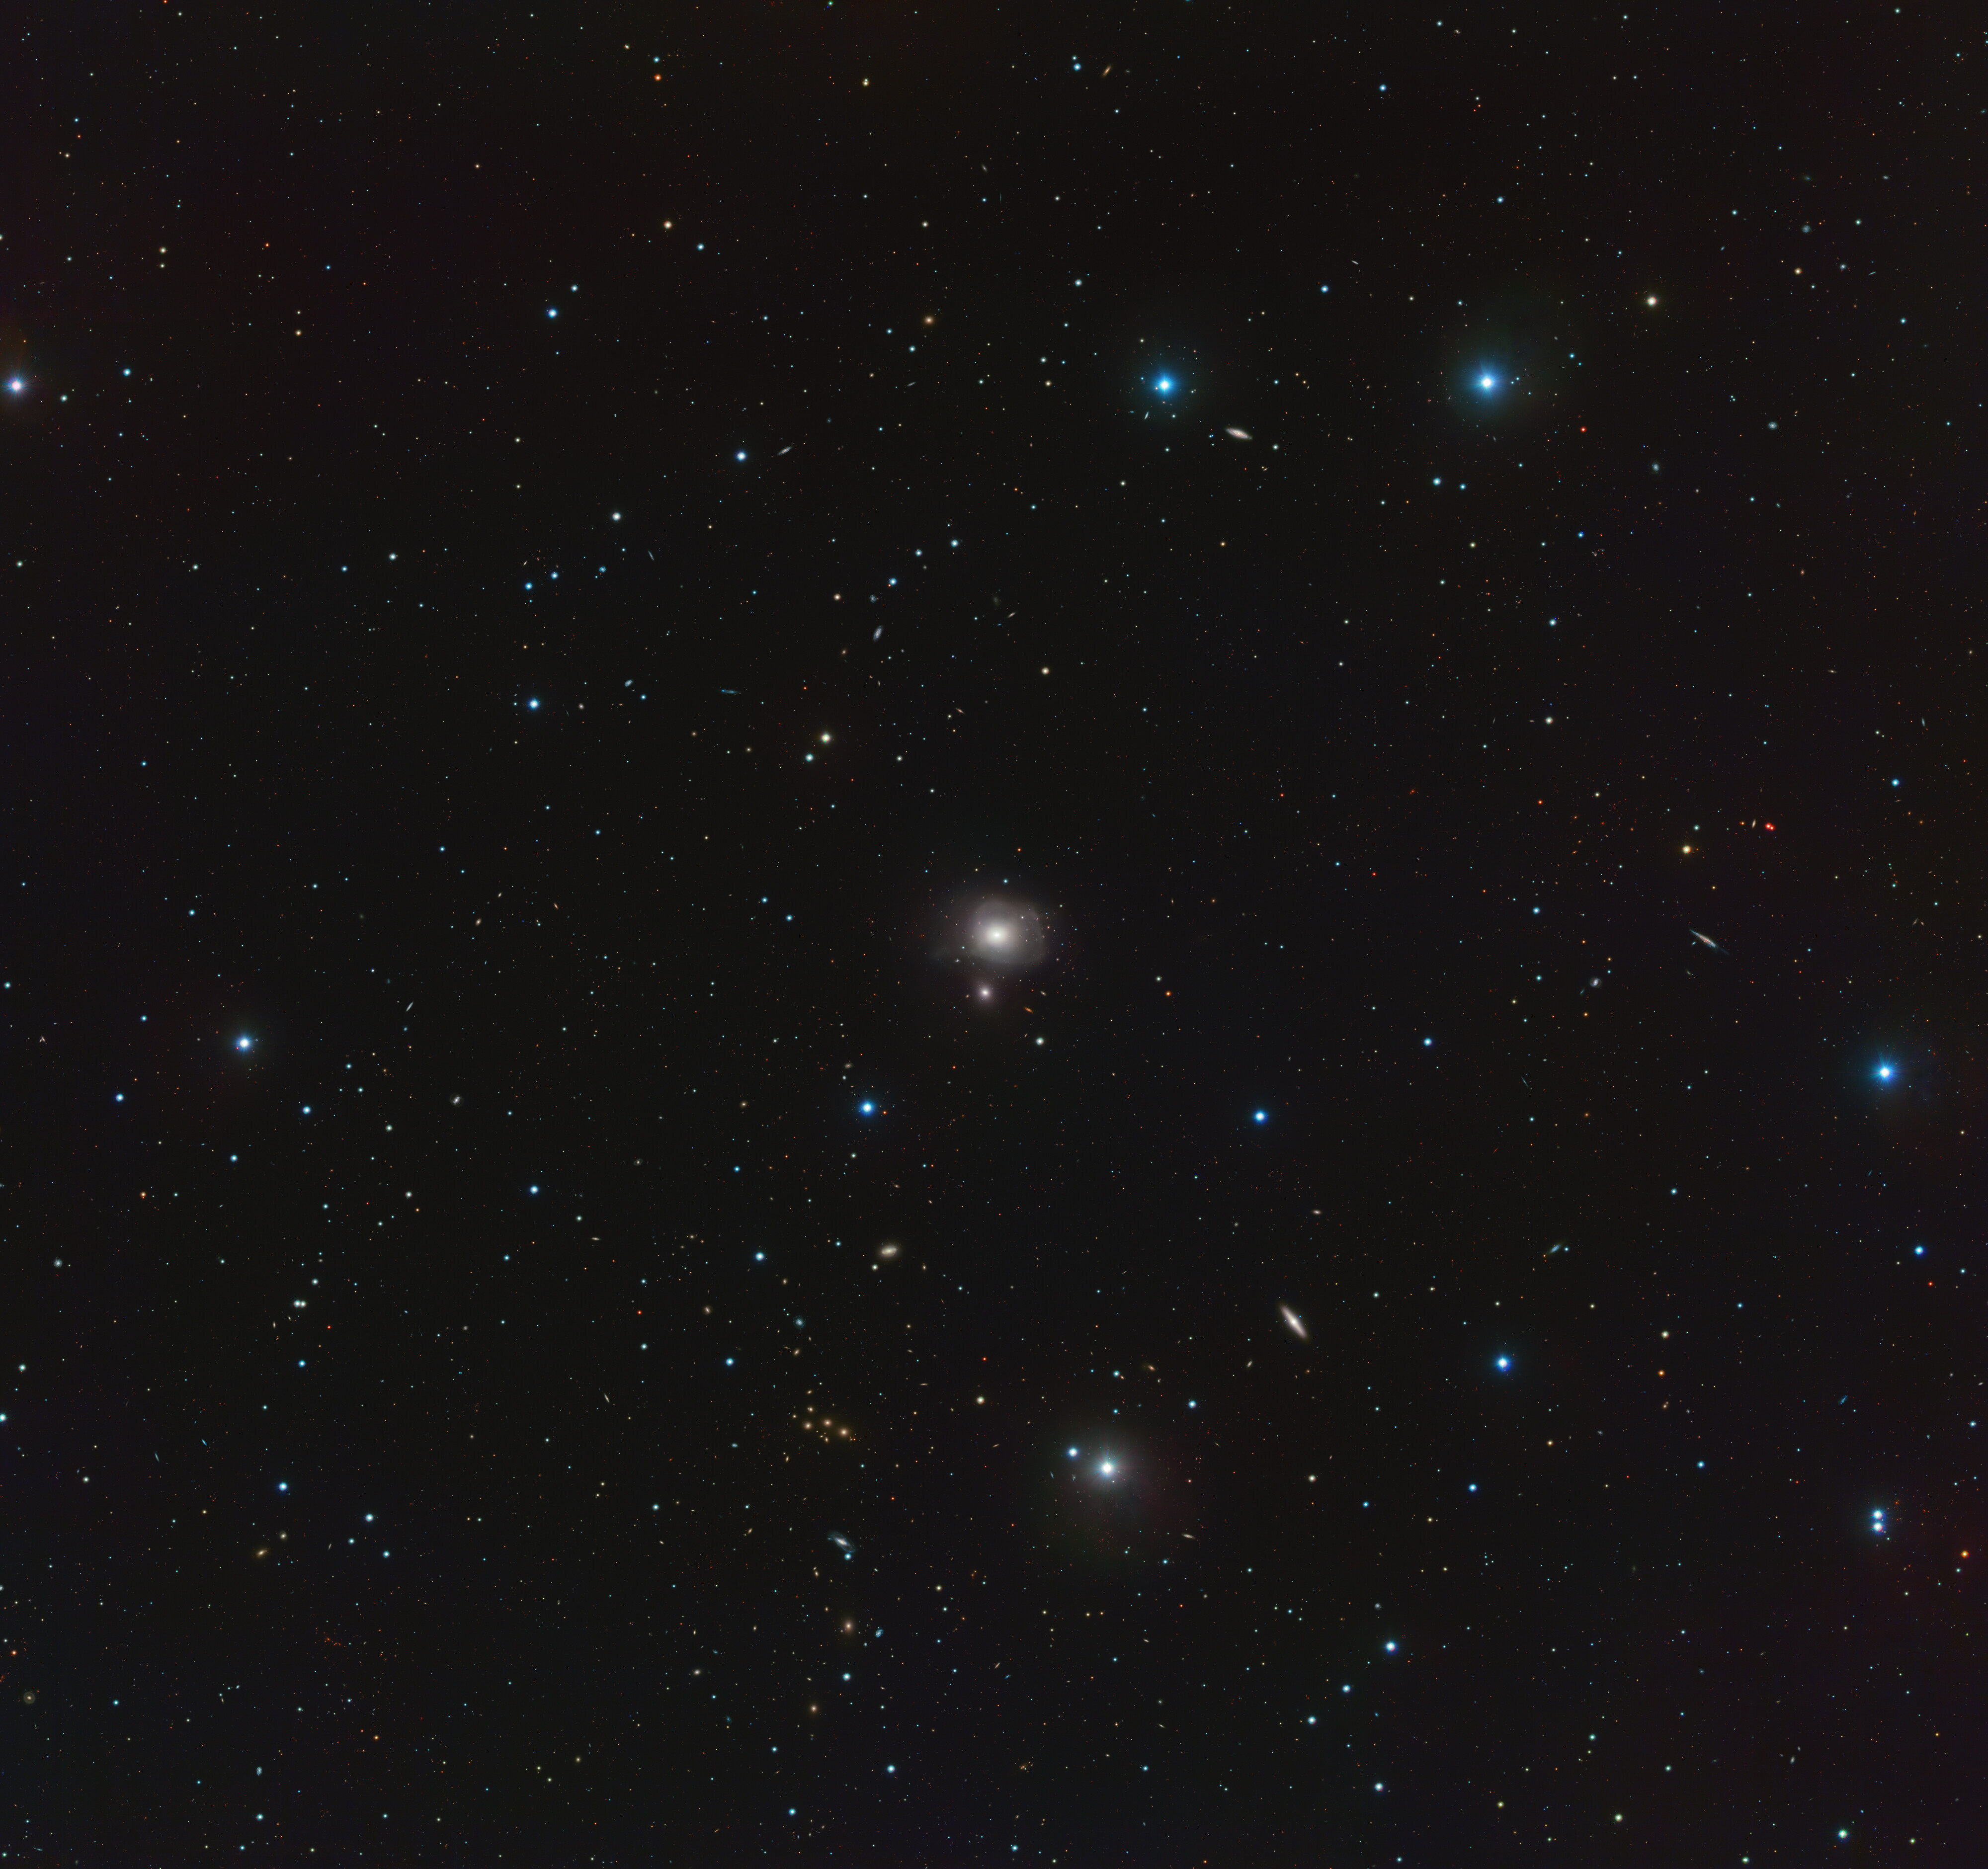

The NGC3640 galaxy group

The Very Large Survey Telescope (VST) has captured here a whole zoo of galaxies, filling the empty void of space. At the centre of this varied and colourful collection, is elliptical galaxy NGC 3640, situated just above its smaller galactic neighbour NGC 3641. Astronomers are especially interested in the way these two interact with each other, studying their joint history through their populations of ancient clusters of stars.

Credit: ESO/INAF/M. Mirabile et al.